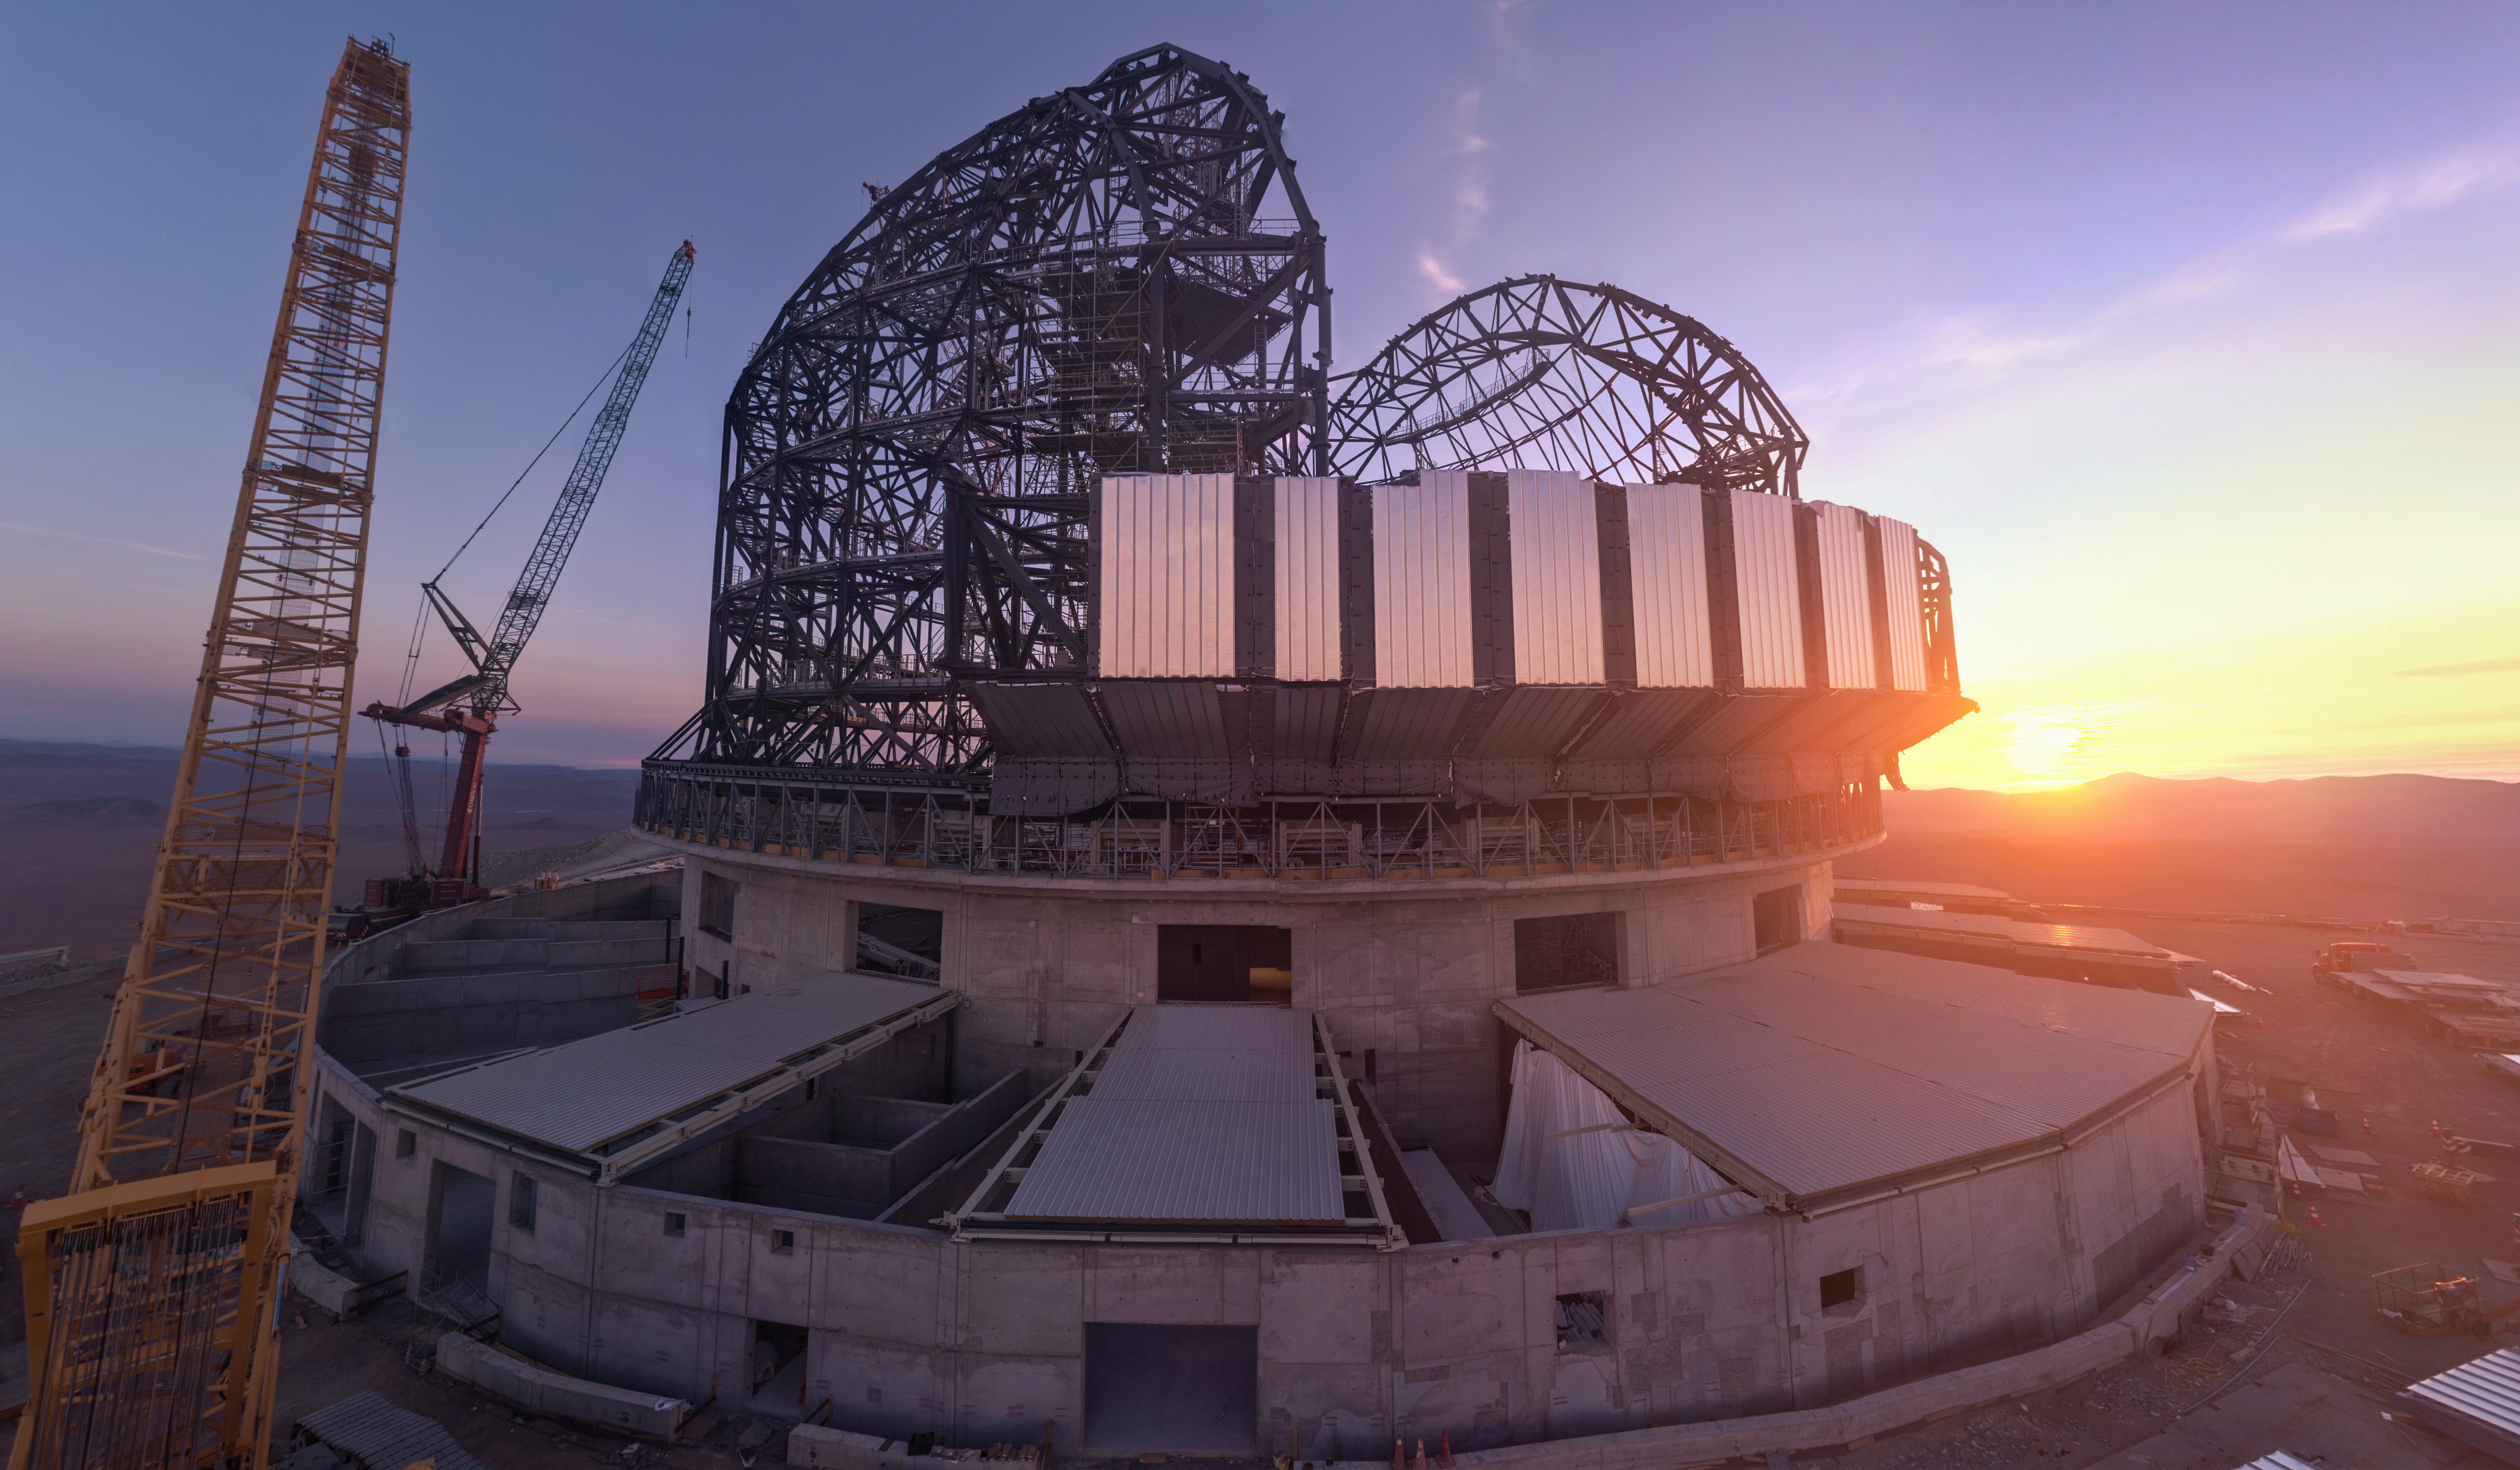

First cladding installed on the ELT dome

ESO’s Extremely Large Telescope (ELT) is quickly coming together before our eyes. In this webcam image over Cerro Armazones in Chile from 16 February 2024, the setting Sun illuminates the first pieces of cladding installed on the ELT dome. The hemispheric structure of the dome will be encased in thermally insulated aluminium cladding to protect the delicate mirrors from the harsh desert environment, enabling the world’s biggest eye on the sky to capture the cosmos in never-before-seen detail for a long time to come.

Credit: ESO